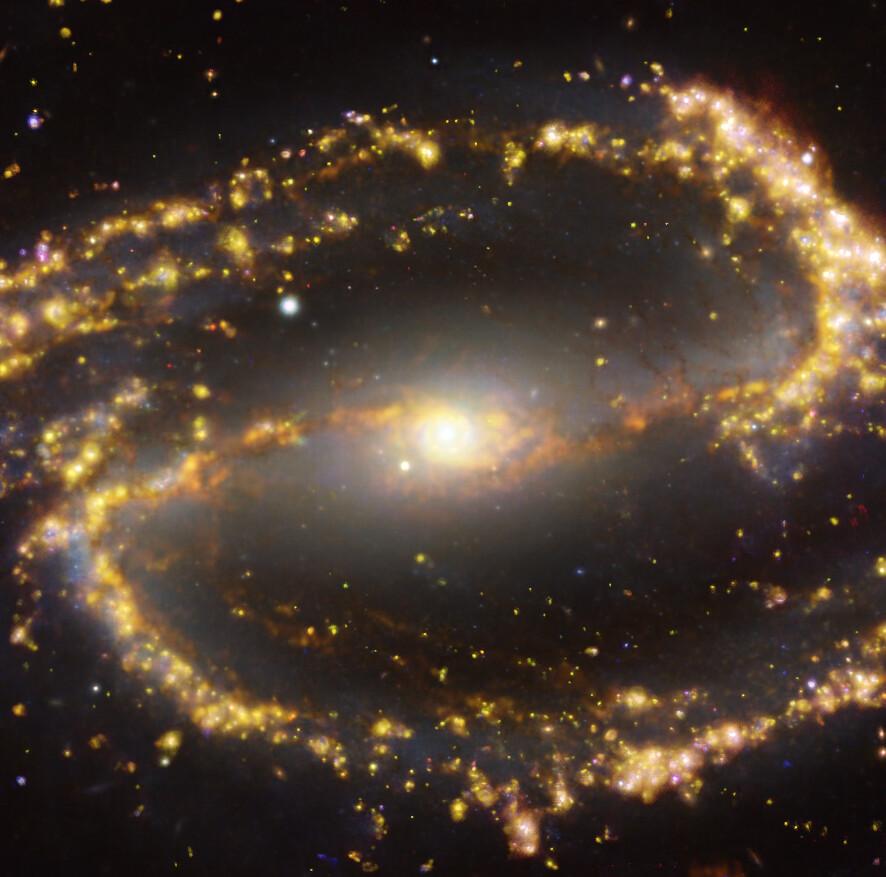

Nearby galaxy NGC 1300

This image of the nearby galaxy NGC 1300 was obtained by combining observations taken with the Multi-Unit Spectroscopic Explorer (MUSE) on ESO’s Very Large Telescope (VLT) and with the Atacama Large Millimeter/submillimeter Array (ALMA), in which ESO is a partner. NGC 1300 is a spiral galaxy, with a bar of stars and gas at its centre, located approximately 61 million light-years from Earth in the constellation Eridanus. The image is a combination of observations conducted at different wavelengths of light to map stellar populations and gas. ALMA’s observations are represented in brownish-orange tones and highlight the clouds of cold molecular gas that provide the raw material from which stars form. The MUSE data show up mainly in gold and blue. The bright golden glows map warm clouds of mainly ionised hydrogen, oxygen and sulphur gas, marking the presence of newly born stars, while the bluish regions reveal the distribution of slightly older stars. The image was taken as part of the Physics at High Angular resolution in Nearby GalaxieS (PHANGS) project, which is making high resolution observations of nearby galaxies with telescopes operating across the electromagnetic spectrum.

Credit: ESO/ALMA (ESO/NAOJ/NRAO)/PHANGS